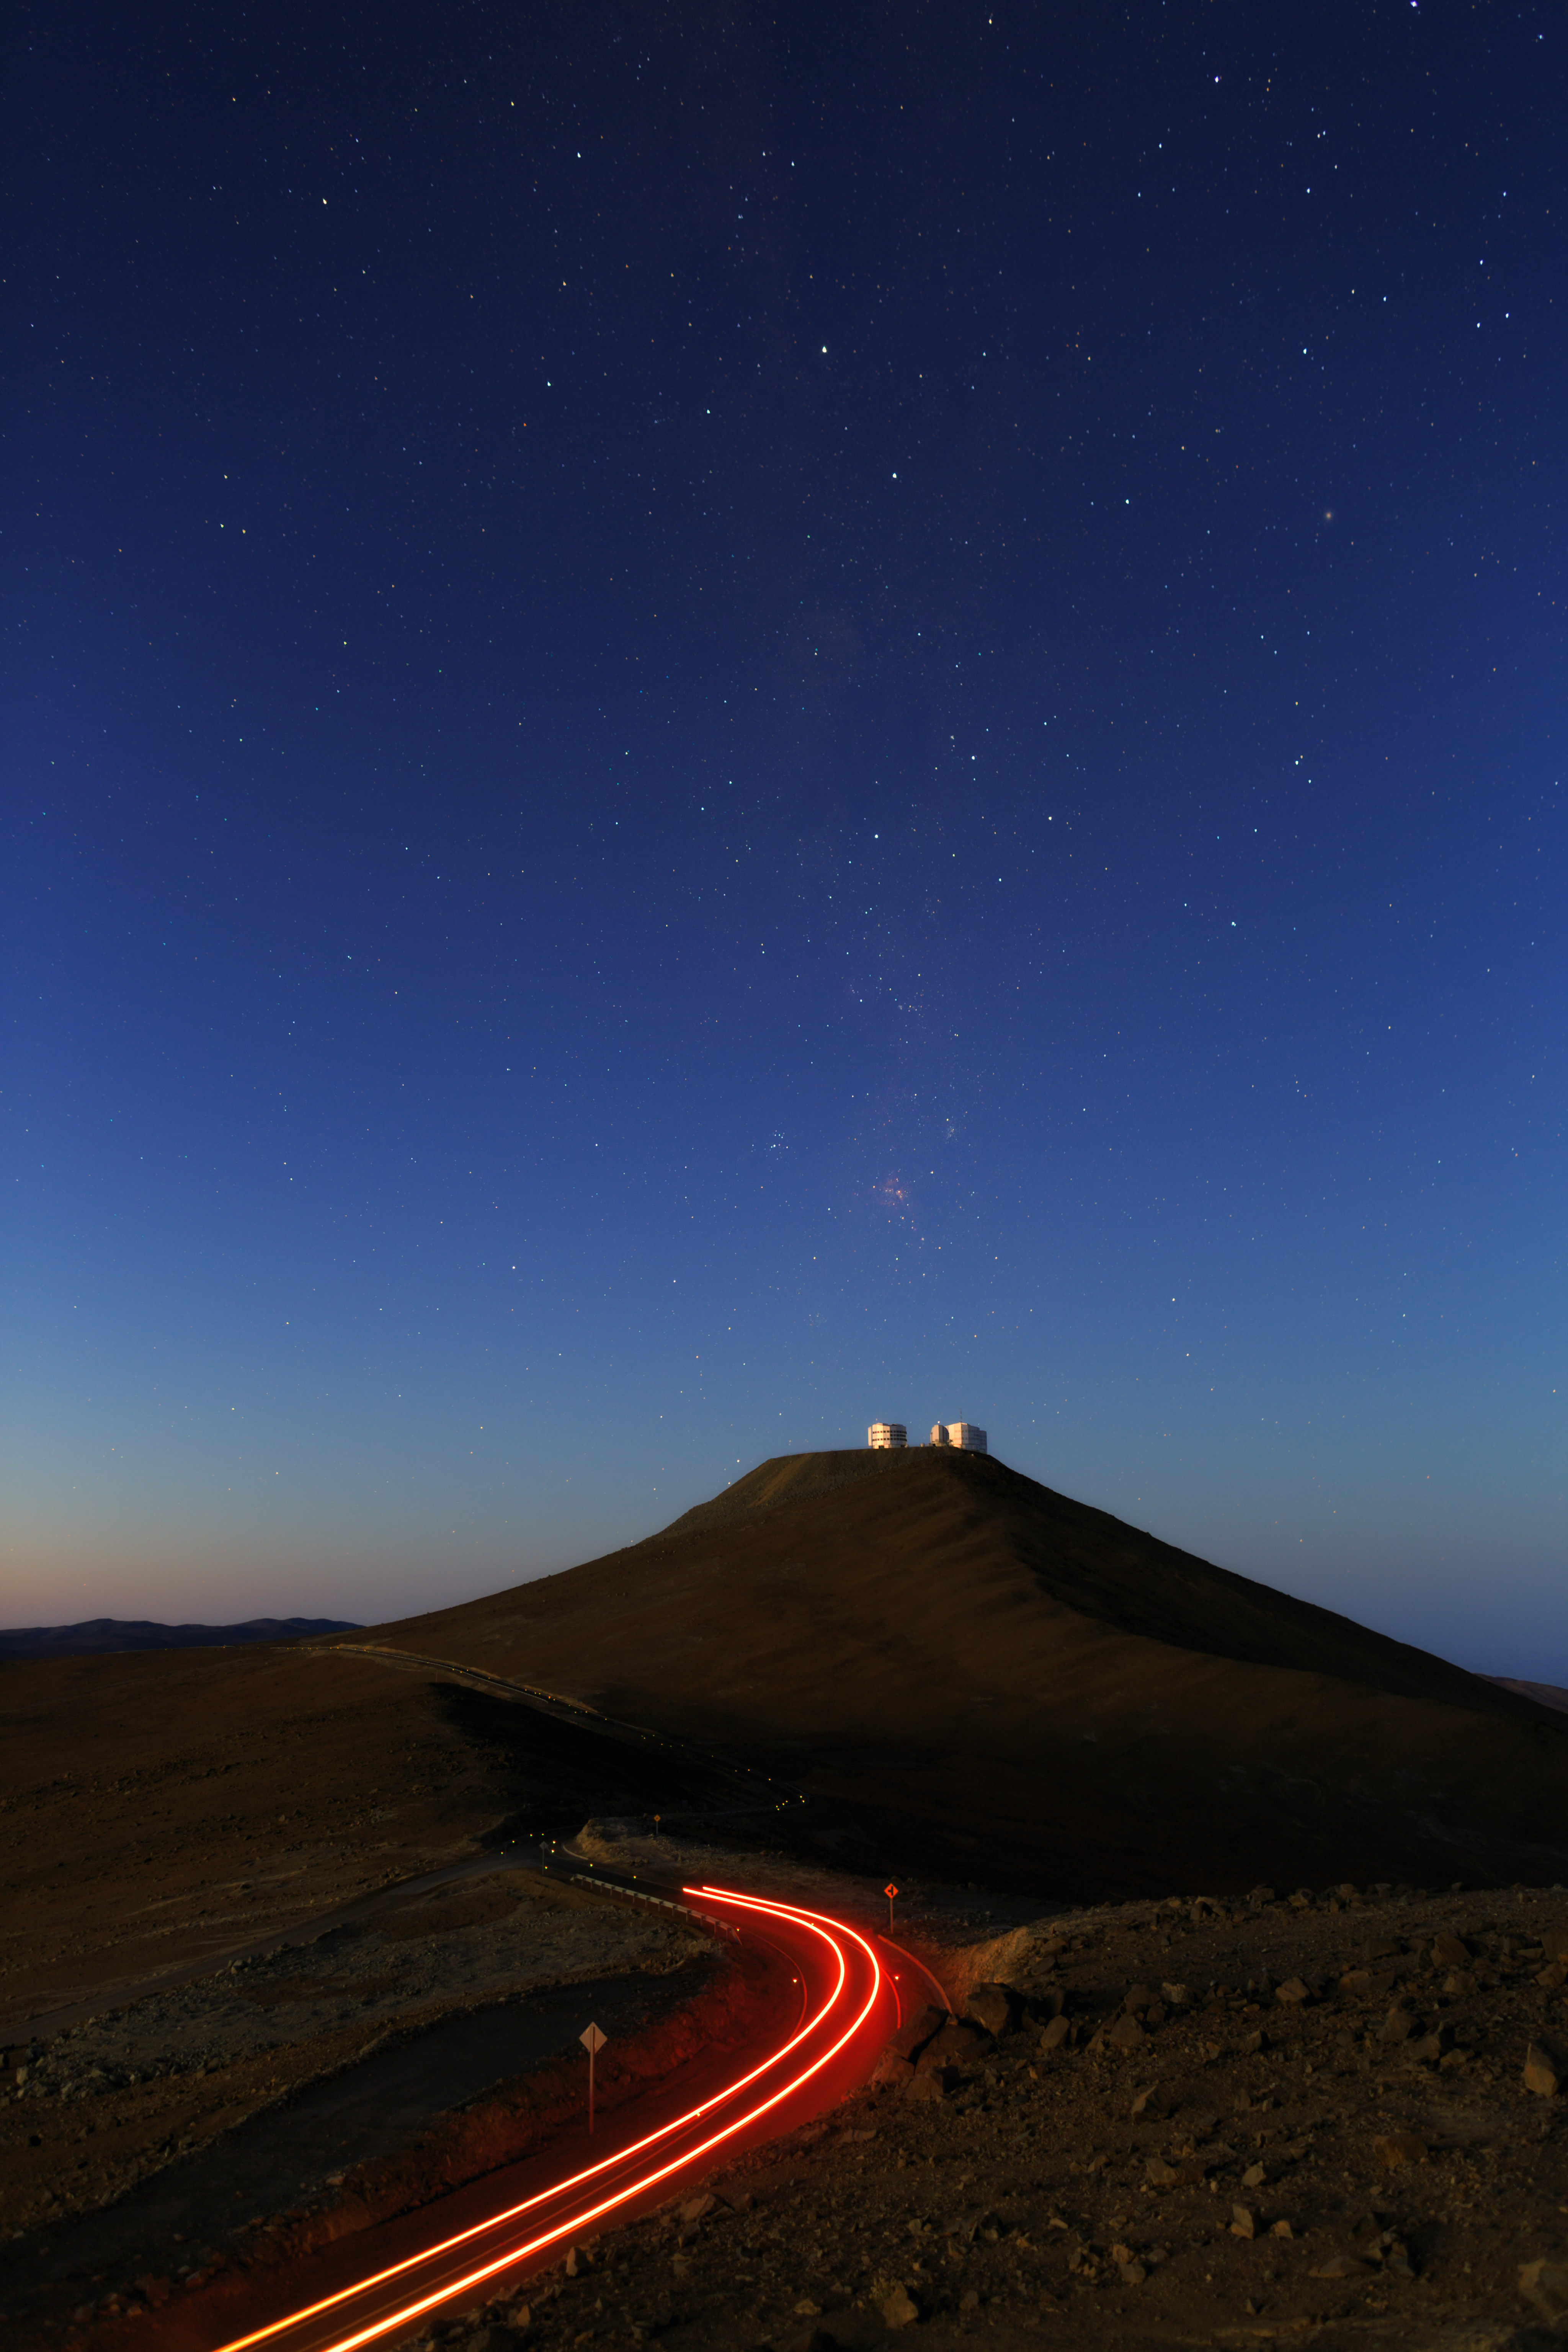

The road to Paranal

The road to Cerro Paranal, home to ESO's Very Large Telescope (VLT). Taken during the ESO Ultra HD Expedition.

Credit: ESO/B. Tafreshi (twanight.org)